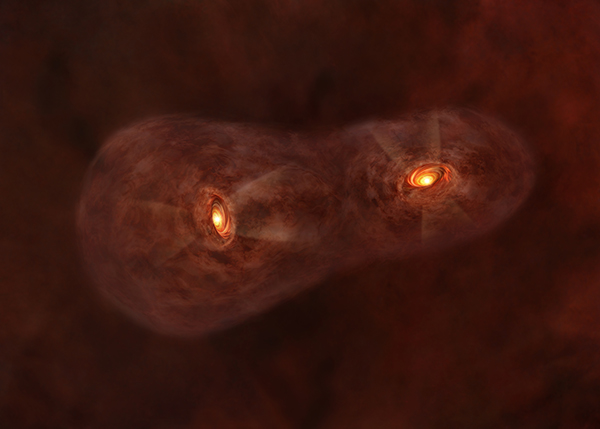

Artist’s impression of the baby twin system

Artist’s impression of the baby twin system IRAS 04191+1523.

Credit: ALMA (ESO/NAOJ/NRAO)